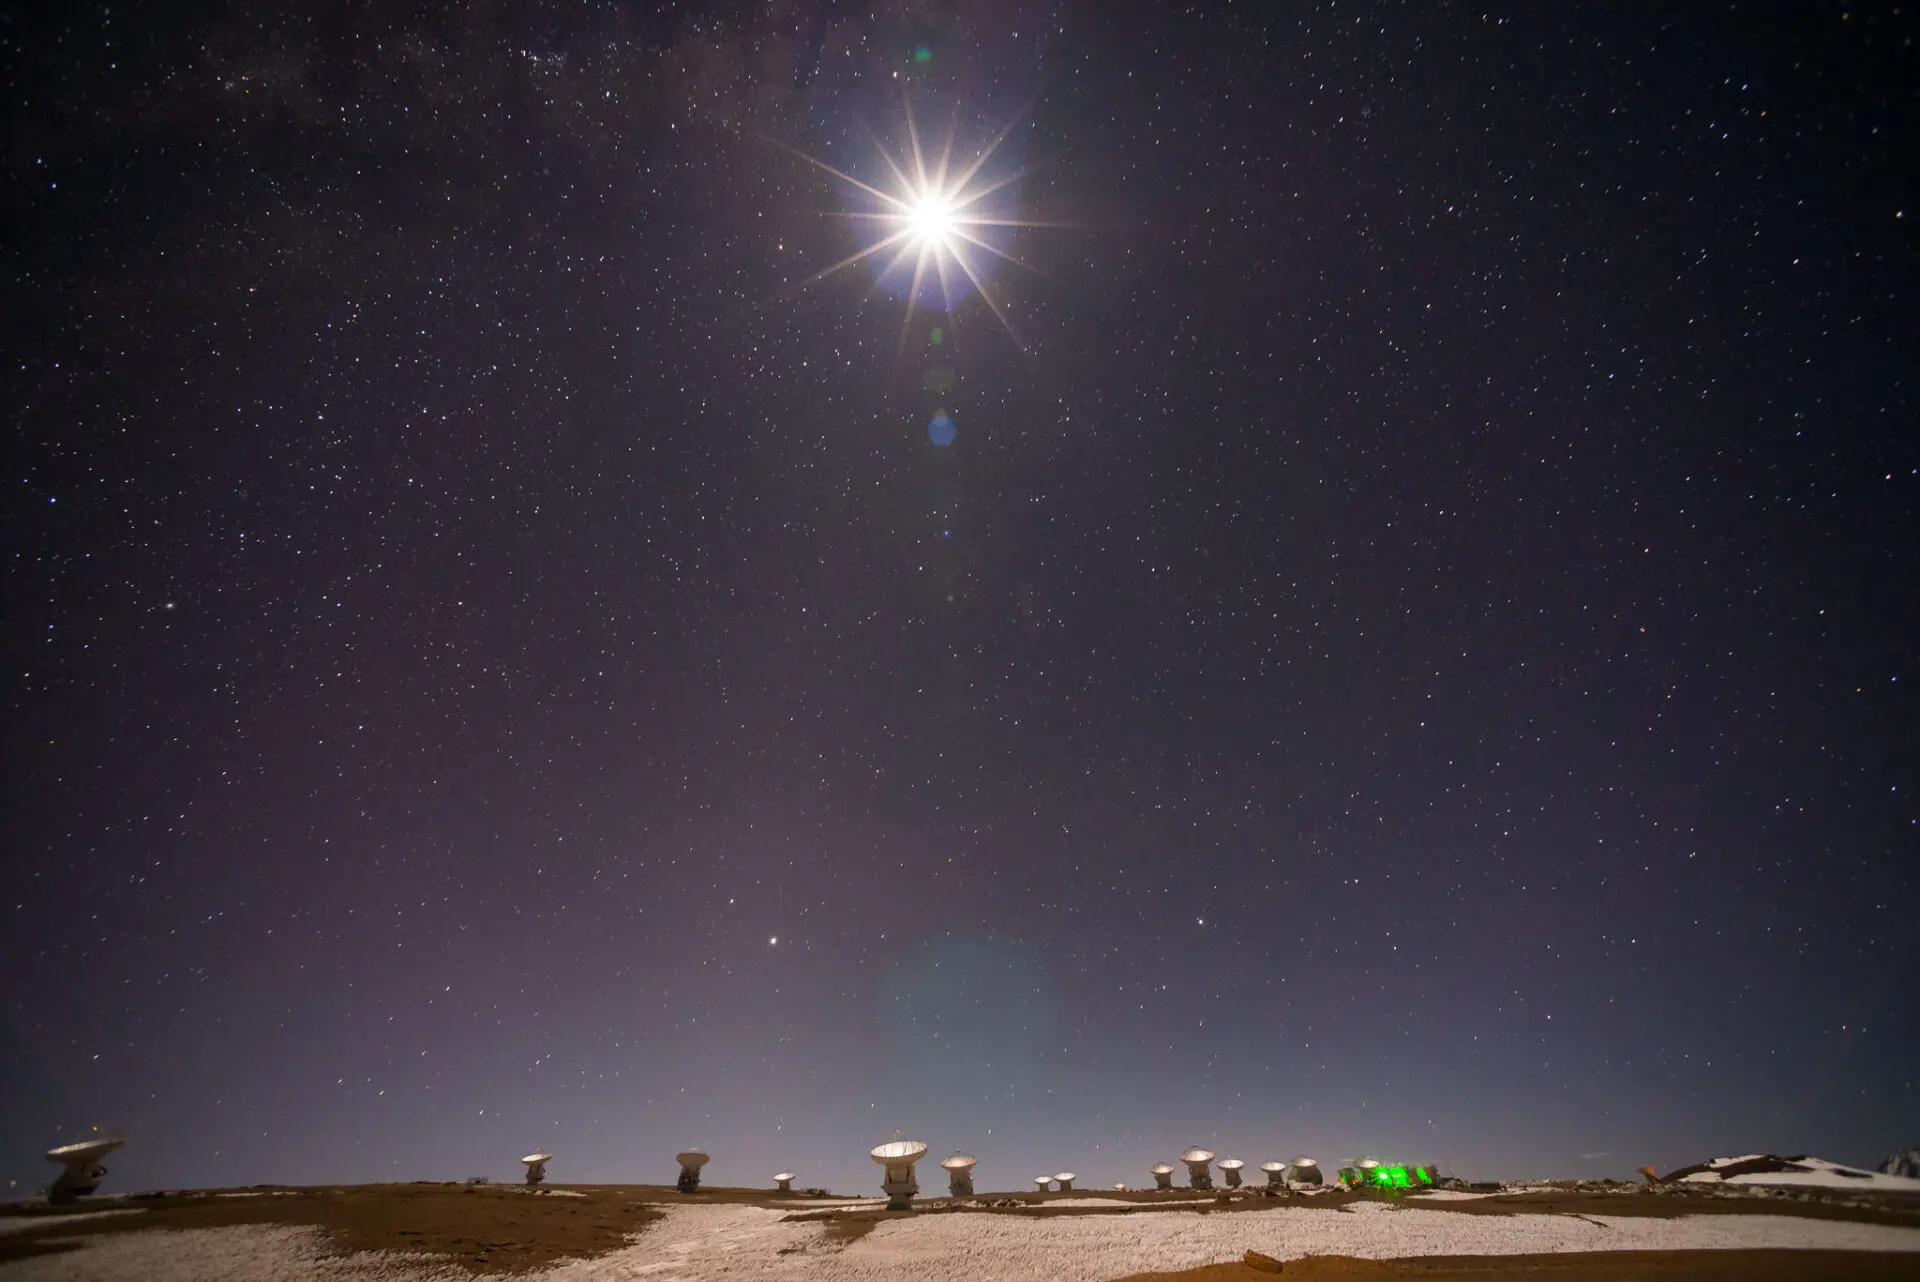

ALMA antennas, at 5000 meters of altitude

ALMA antennas, at 5000 meters of altitude in the Atacama desert, under the intense moonlight. Saturn, Jupiter, Antares, Spica and Arcturus stand out in the sky.

Credit: Sergio Otárola - ALMA (ESO / NAOJ / NRAO)